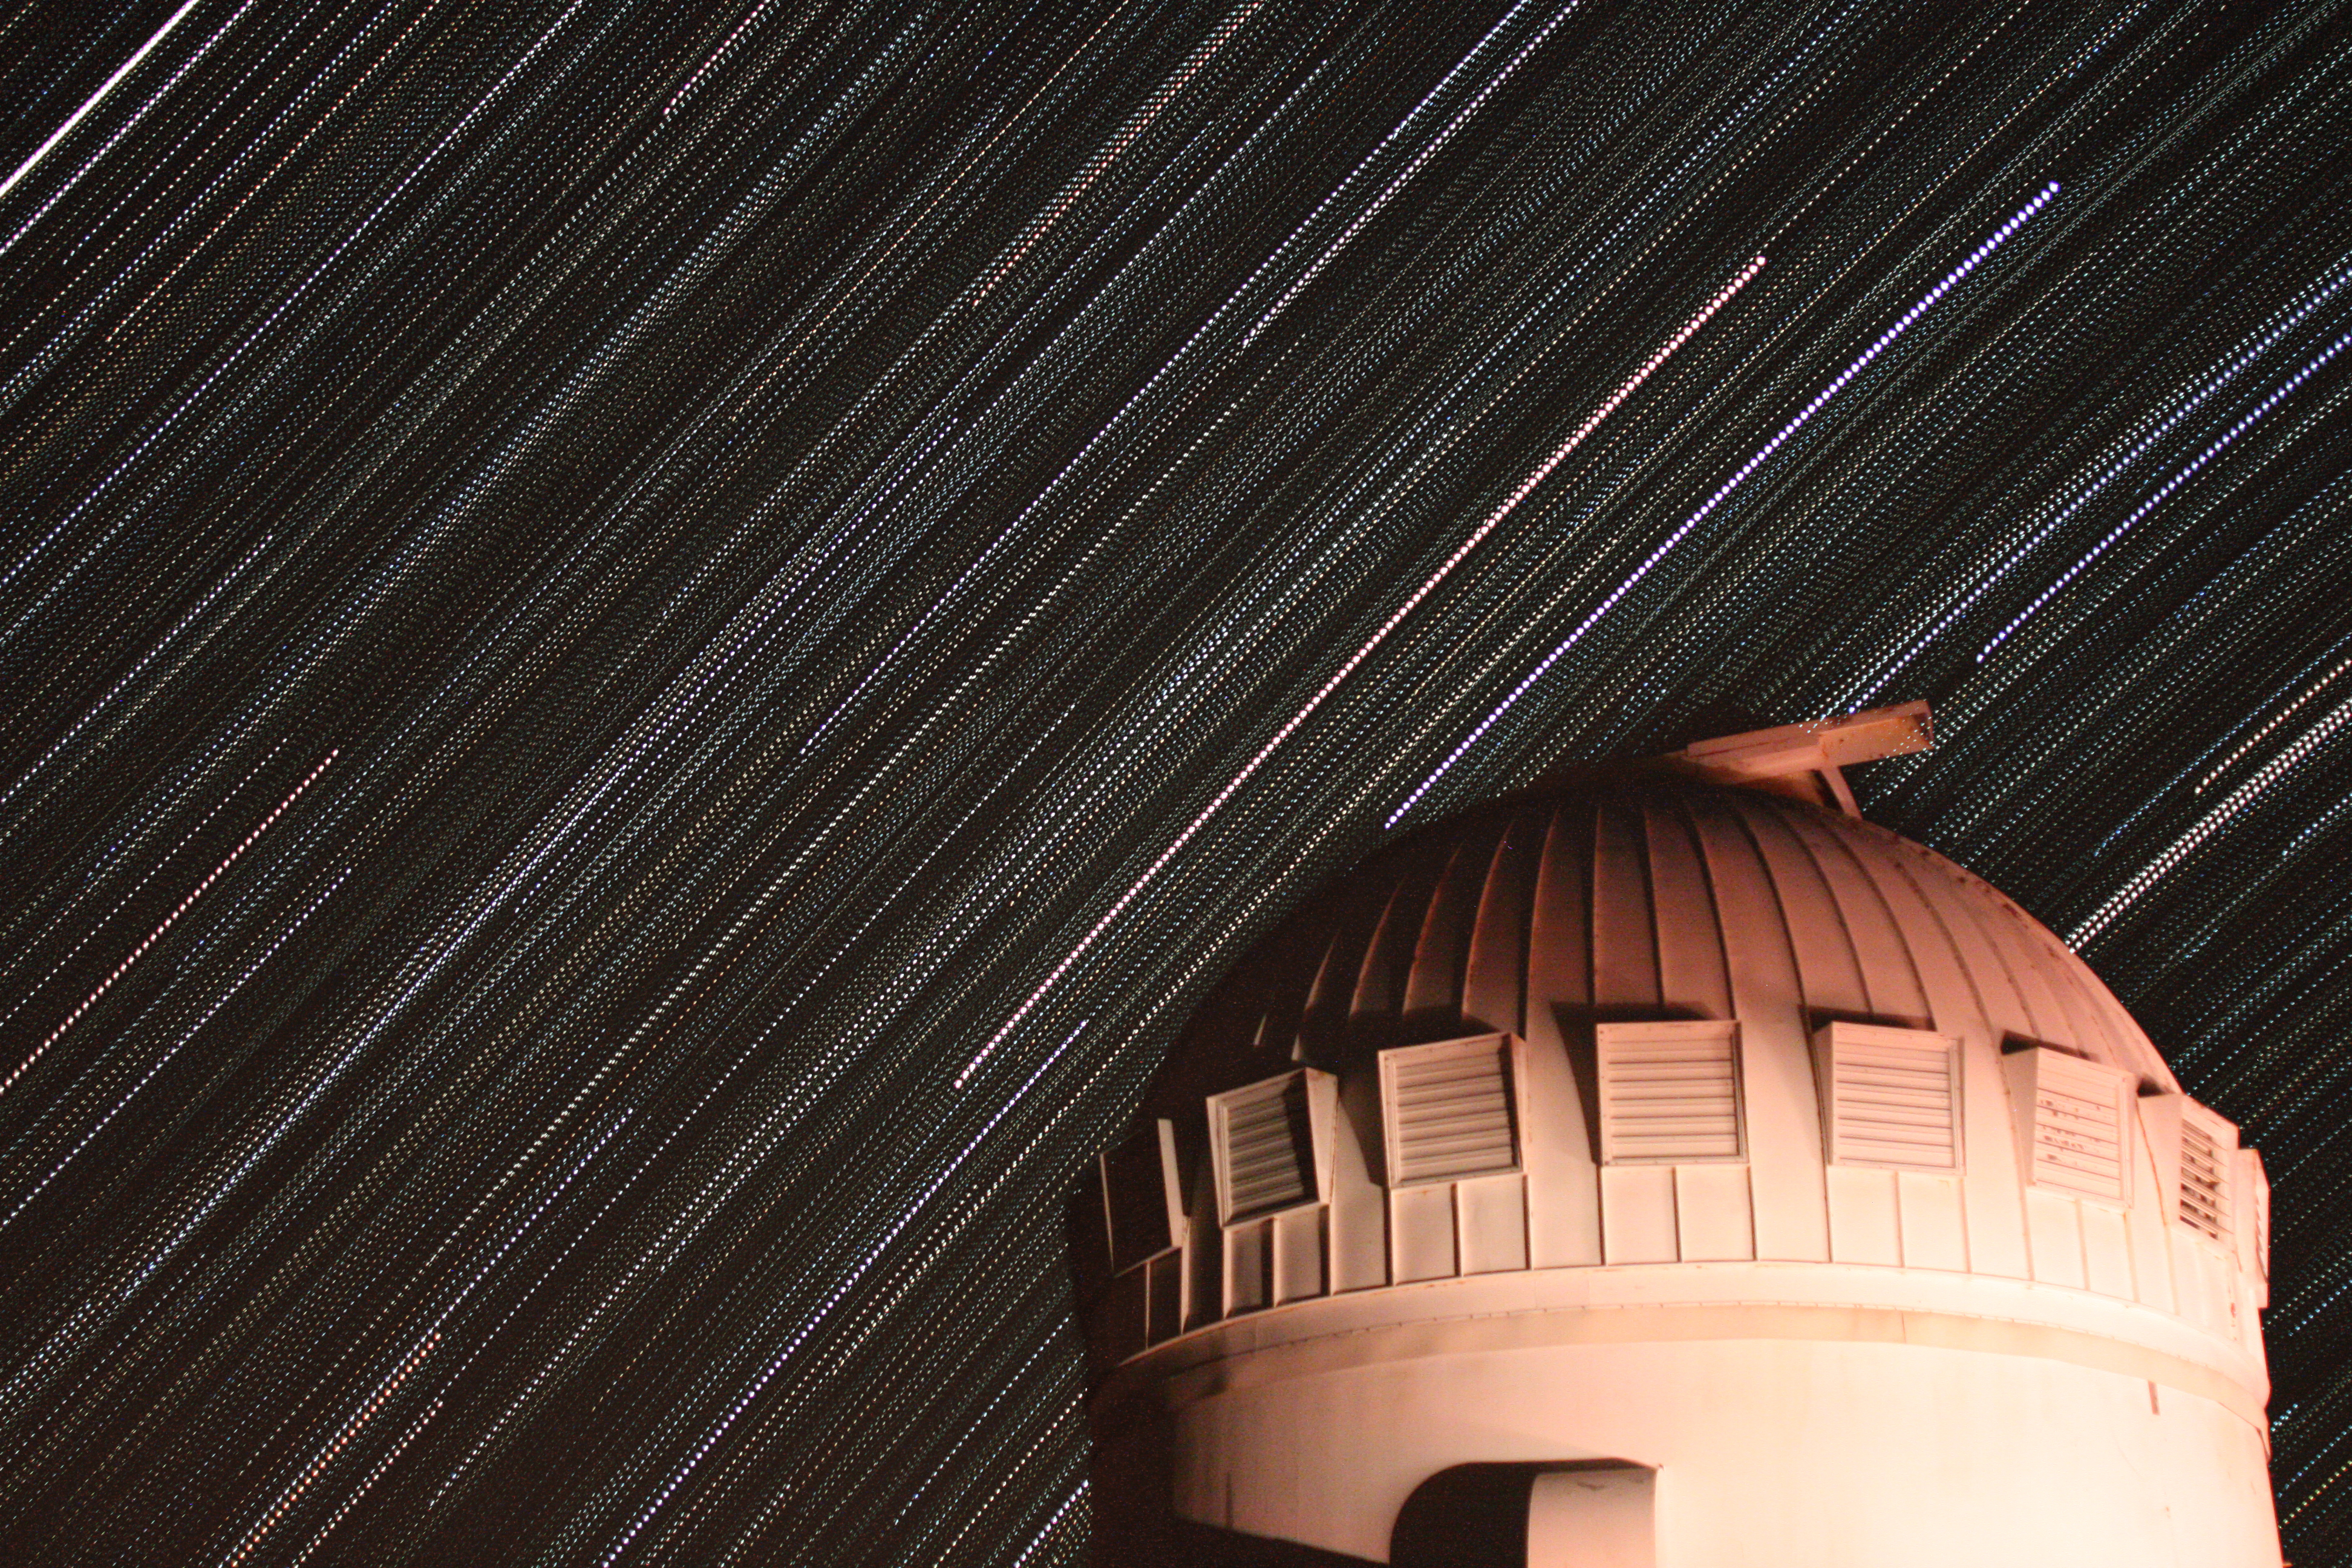

Star trails over the WIYN 0.9-meter Telescope on Kitt Peak National Observatory

Star trails over the WIYN 0.9-meter Telescope on Kitt Peak National Observatory in AZ.

Credit: KPNO/NOIRLab/NSF/AURA/P. Marenfeld